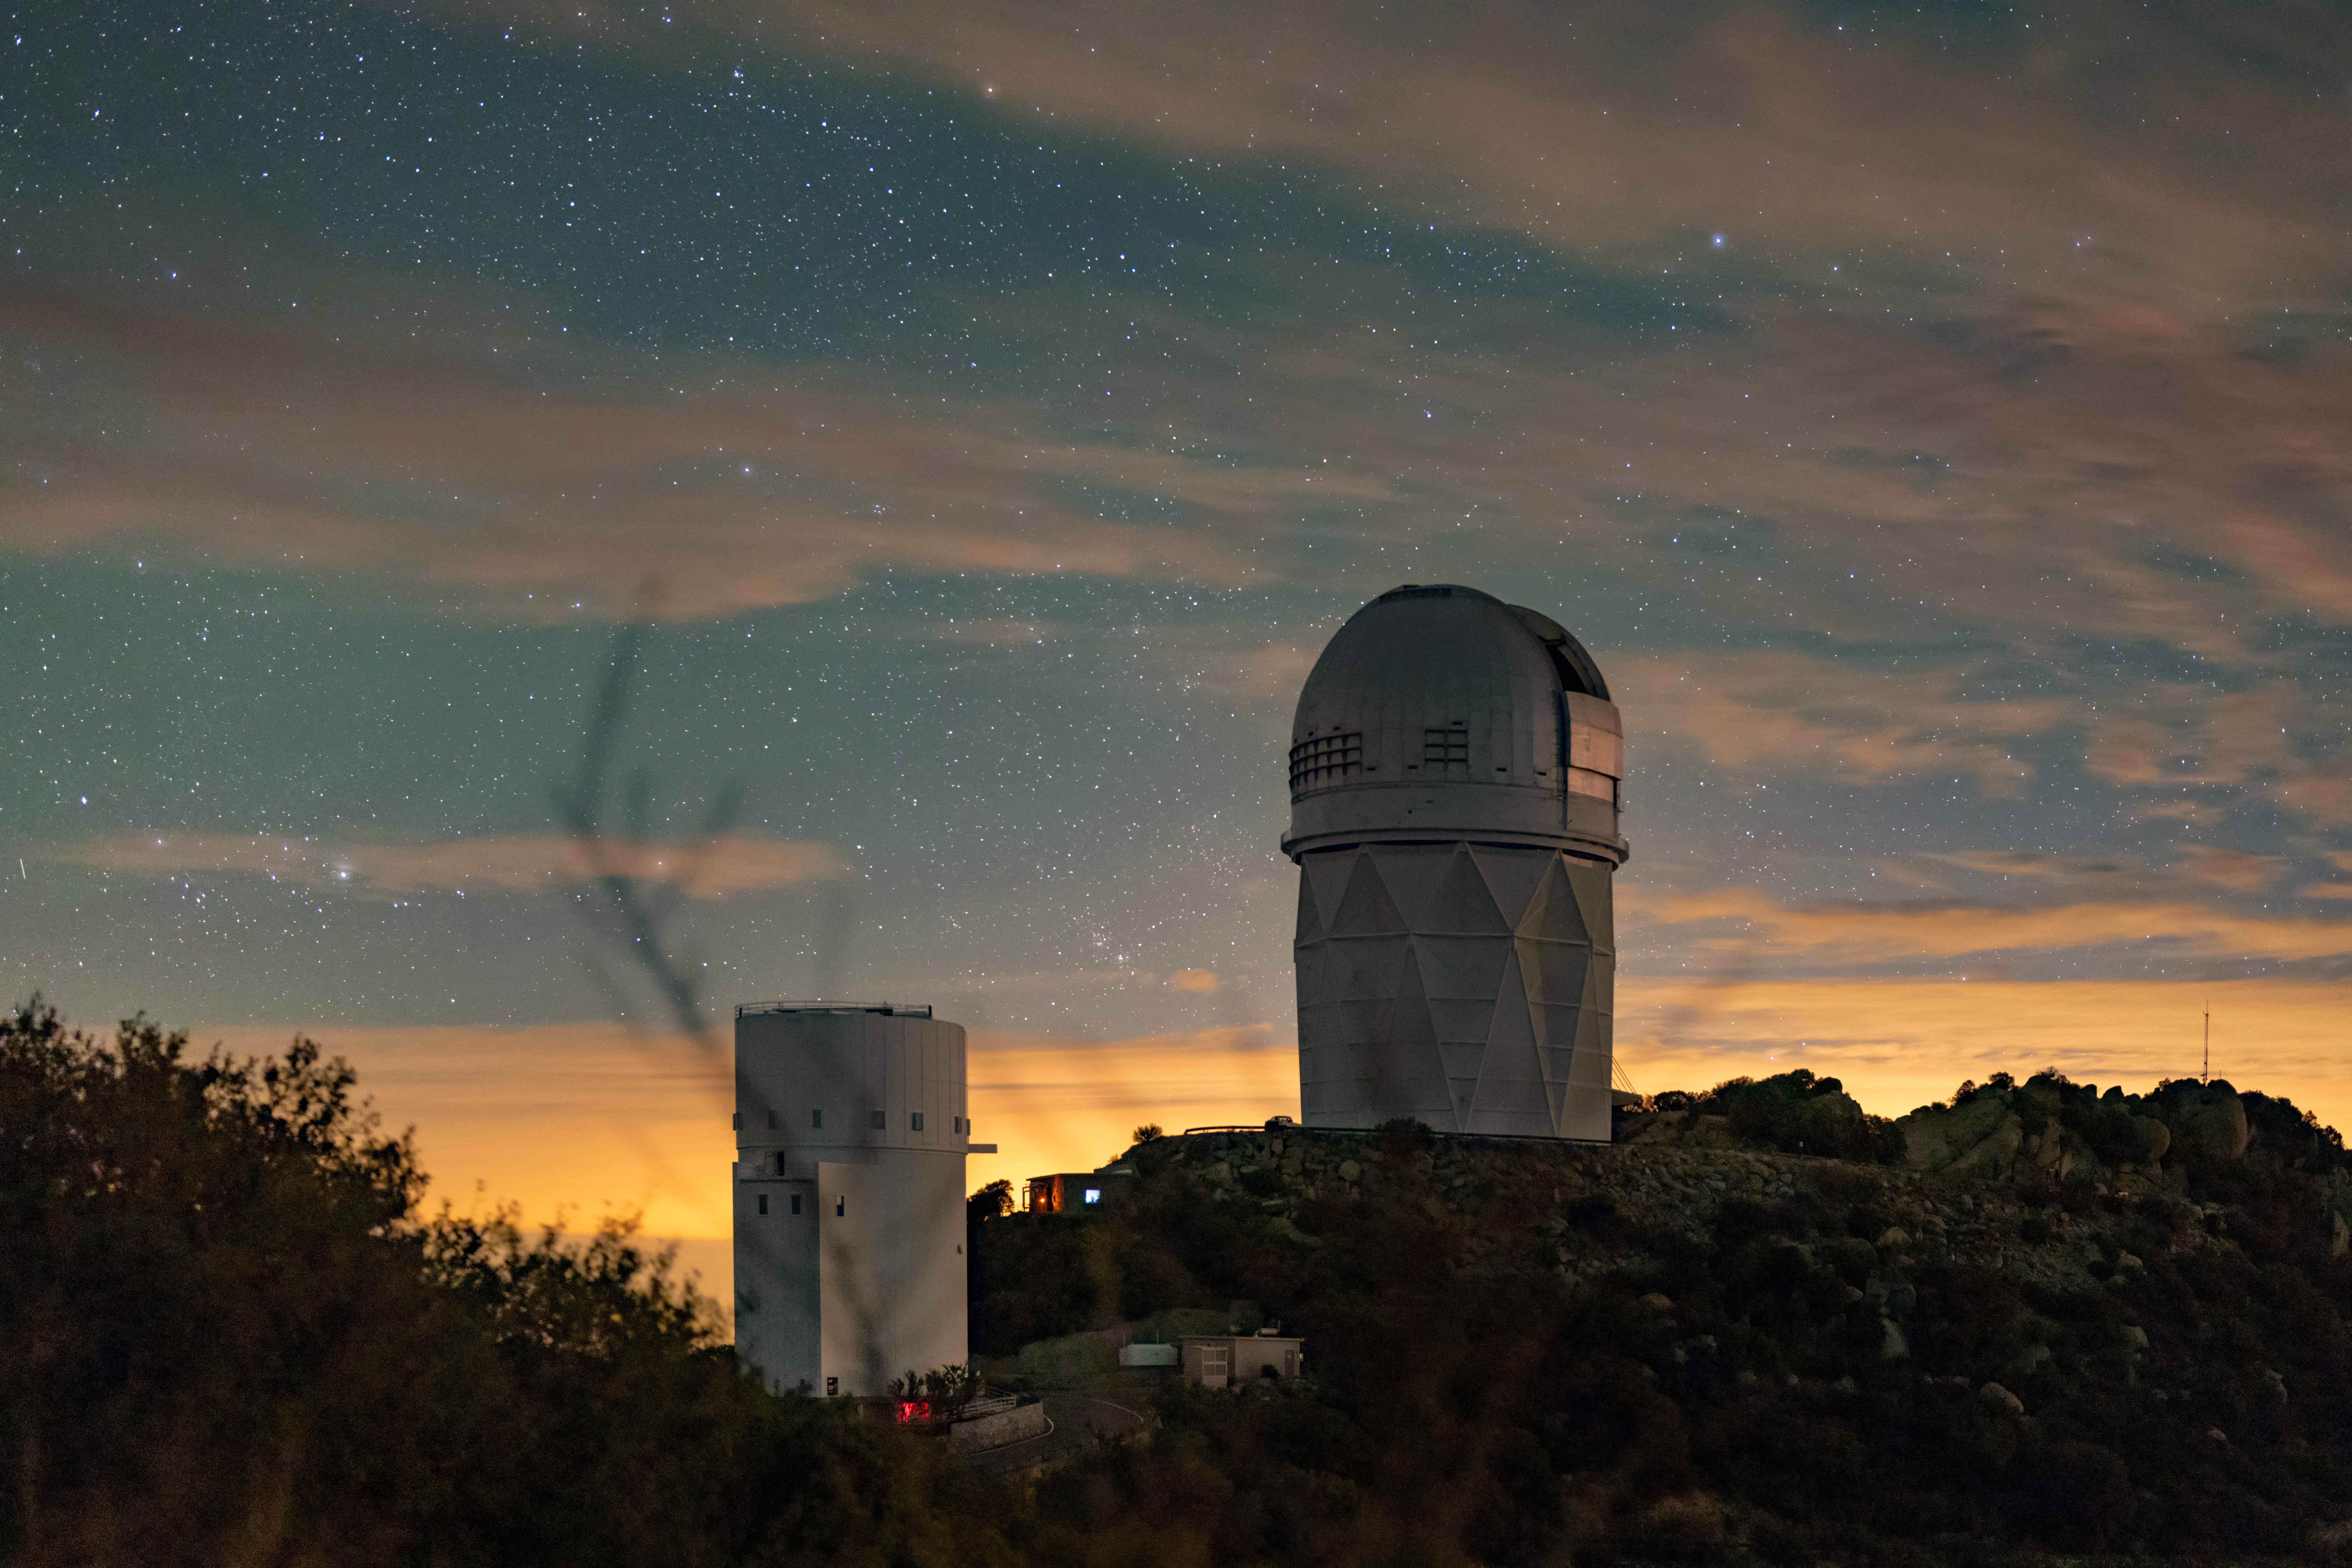

Kitt Peak National Observatory

The night sky above Kitt Peak National Observatory, the UArizona Bok 2.3-meter Telescope is on the left and the Nicholas U. Mayall 4-meter Telescope is on the right.

Credit: KPNO/NOIRLab/NSF/AURA/J.Dai